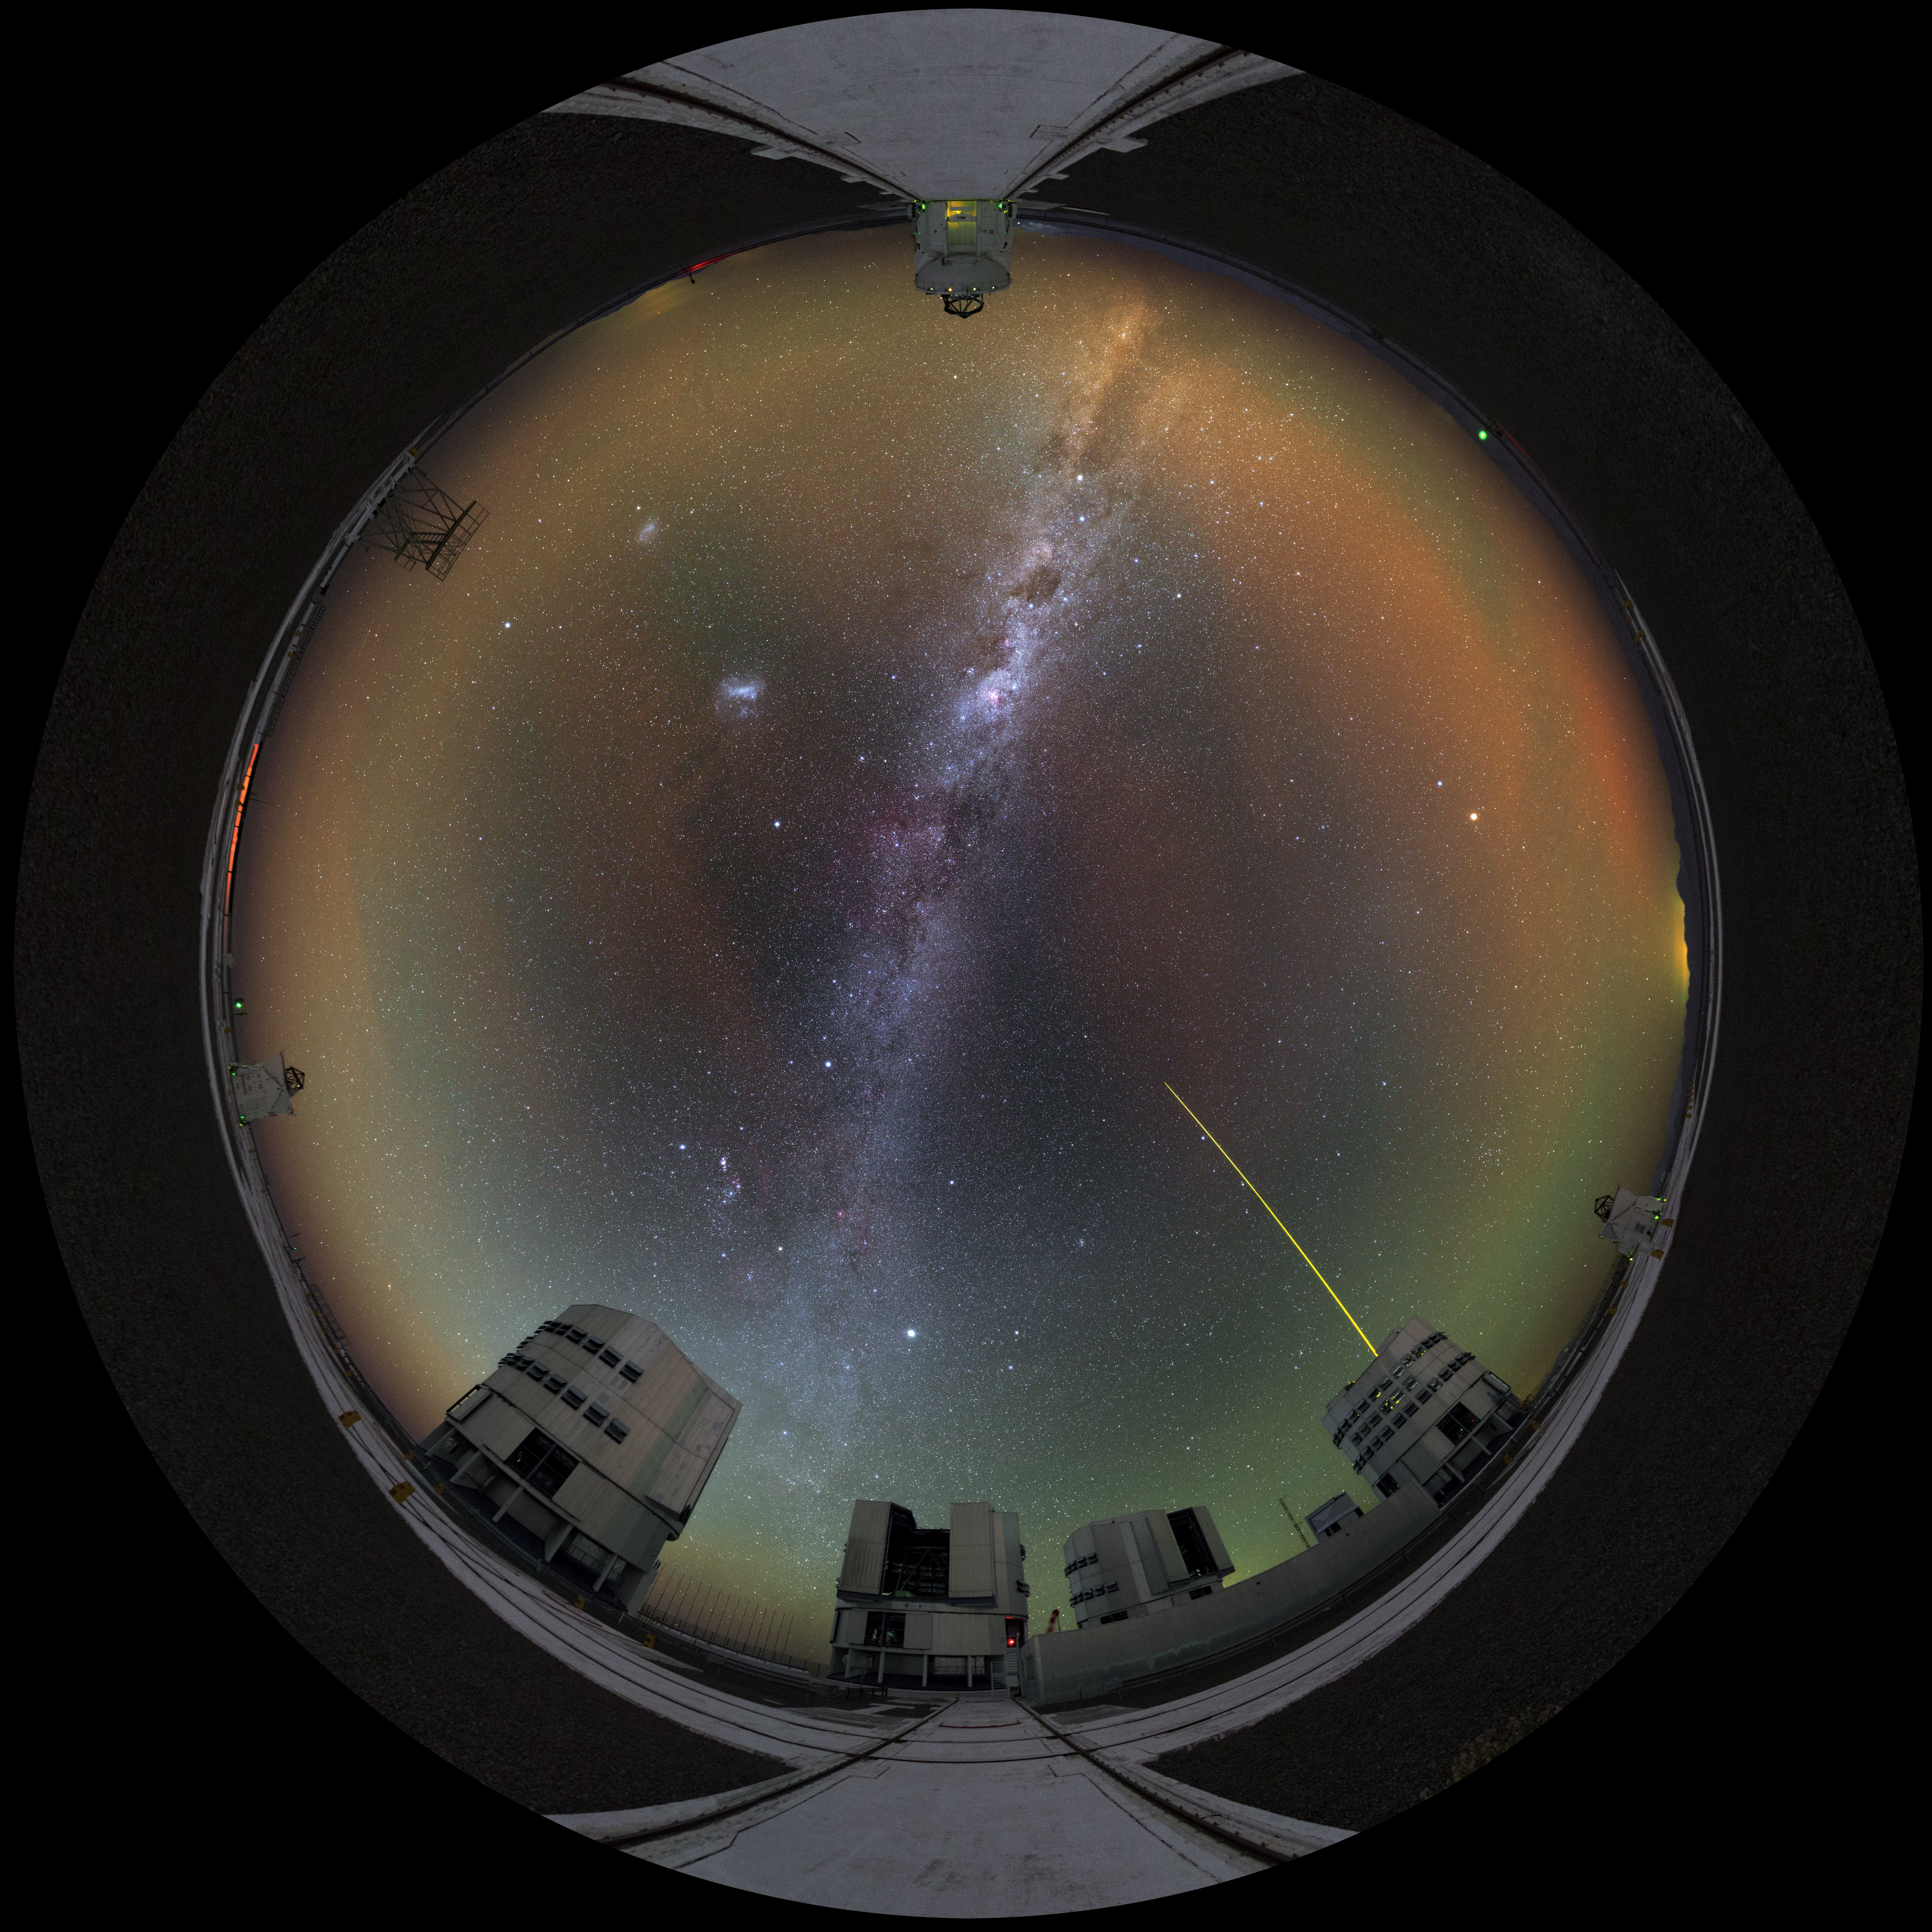

The Paranal family

This ultra HD image was done with a panorama image taken during the ESO Ultra HD Expedition. It shows almost all the telescopes of the Paranal Observatory. Three of the small Auxiliary Telescopes are visible as well as all four Unit Telescopes of the VLT. One of the Unit Telescopes has its guiding laser active and is pointing at the centre of the Milky Way. This image was taken using a fish-eye lens and can be used as a fulldome image in a planetarium.

Credit: Y. Beletsky (LCO)/ESO